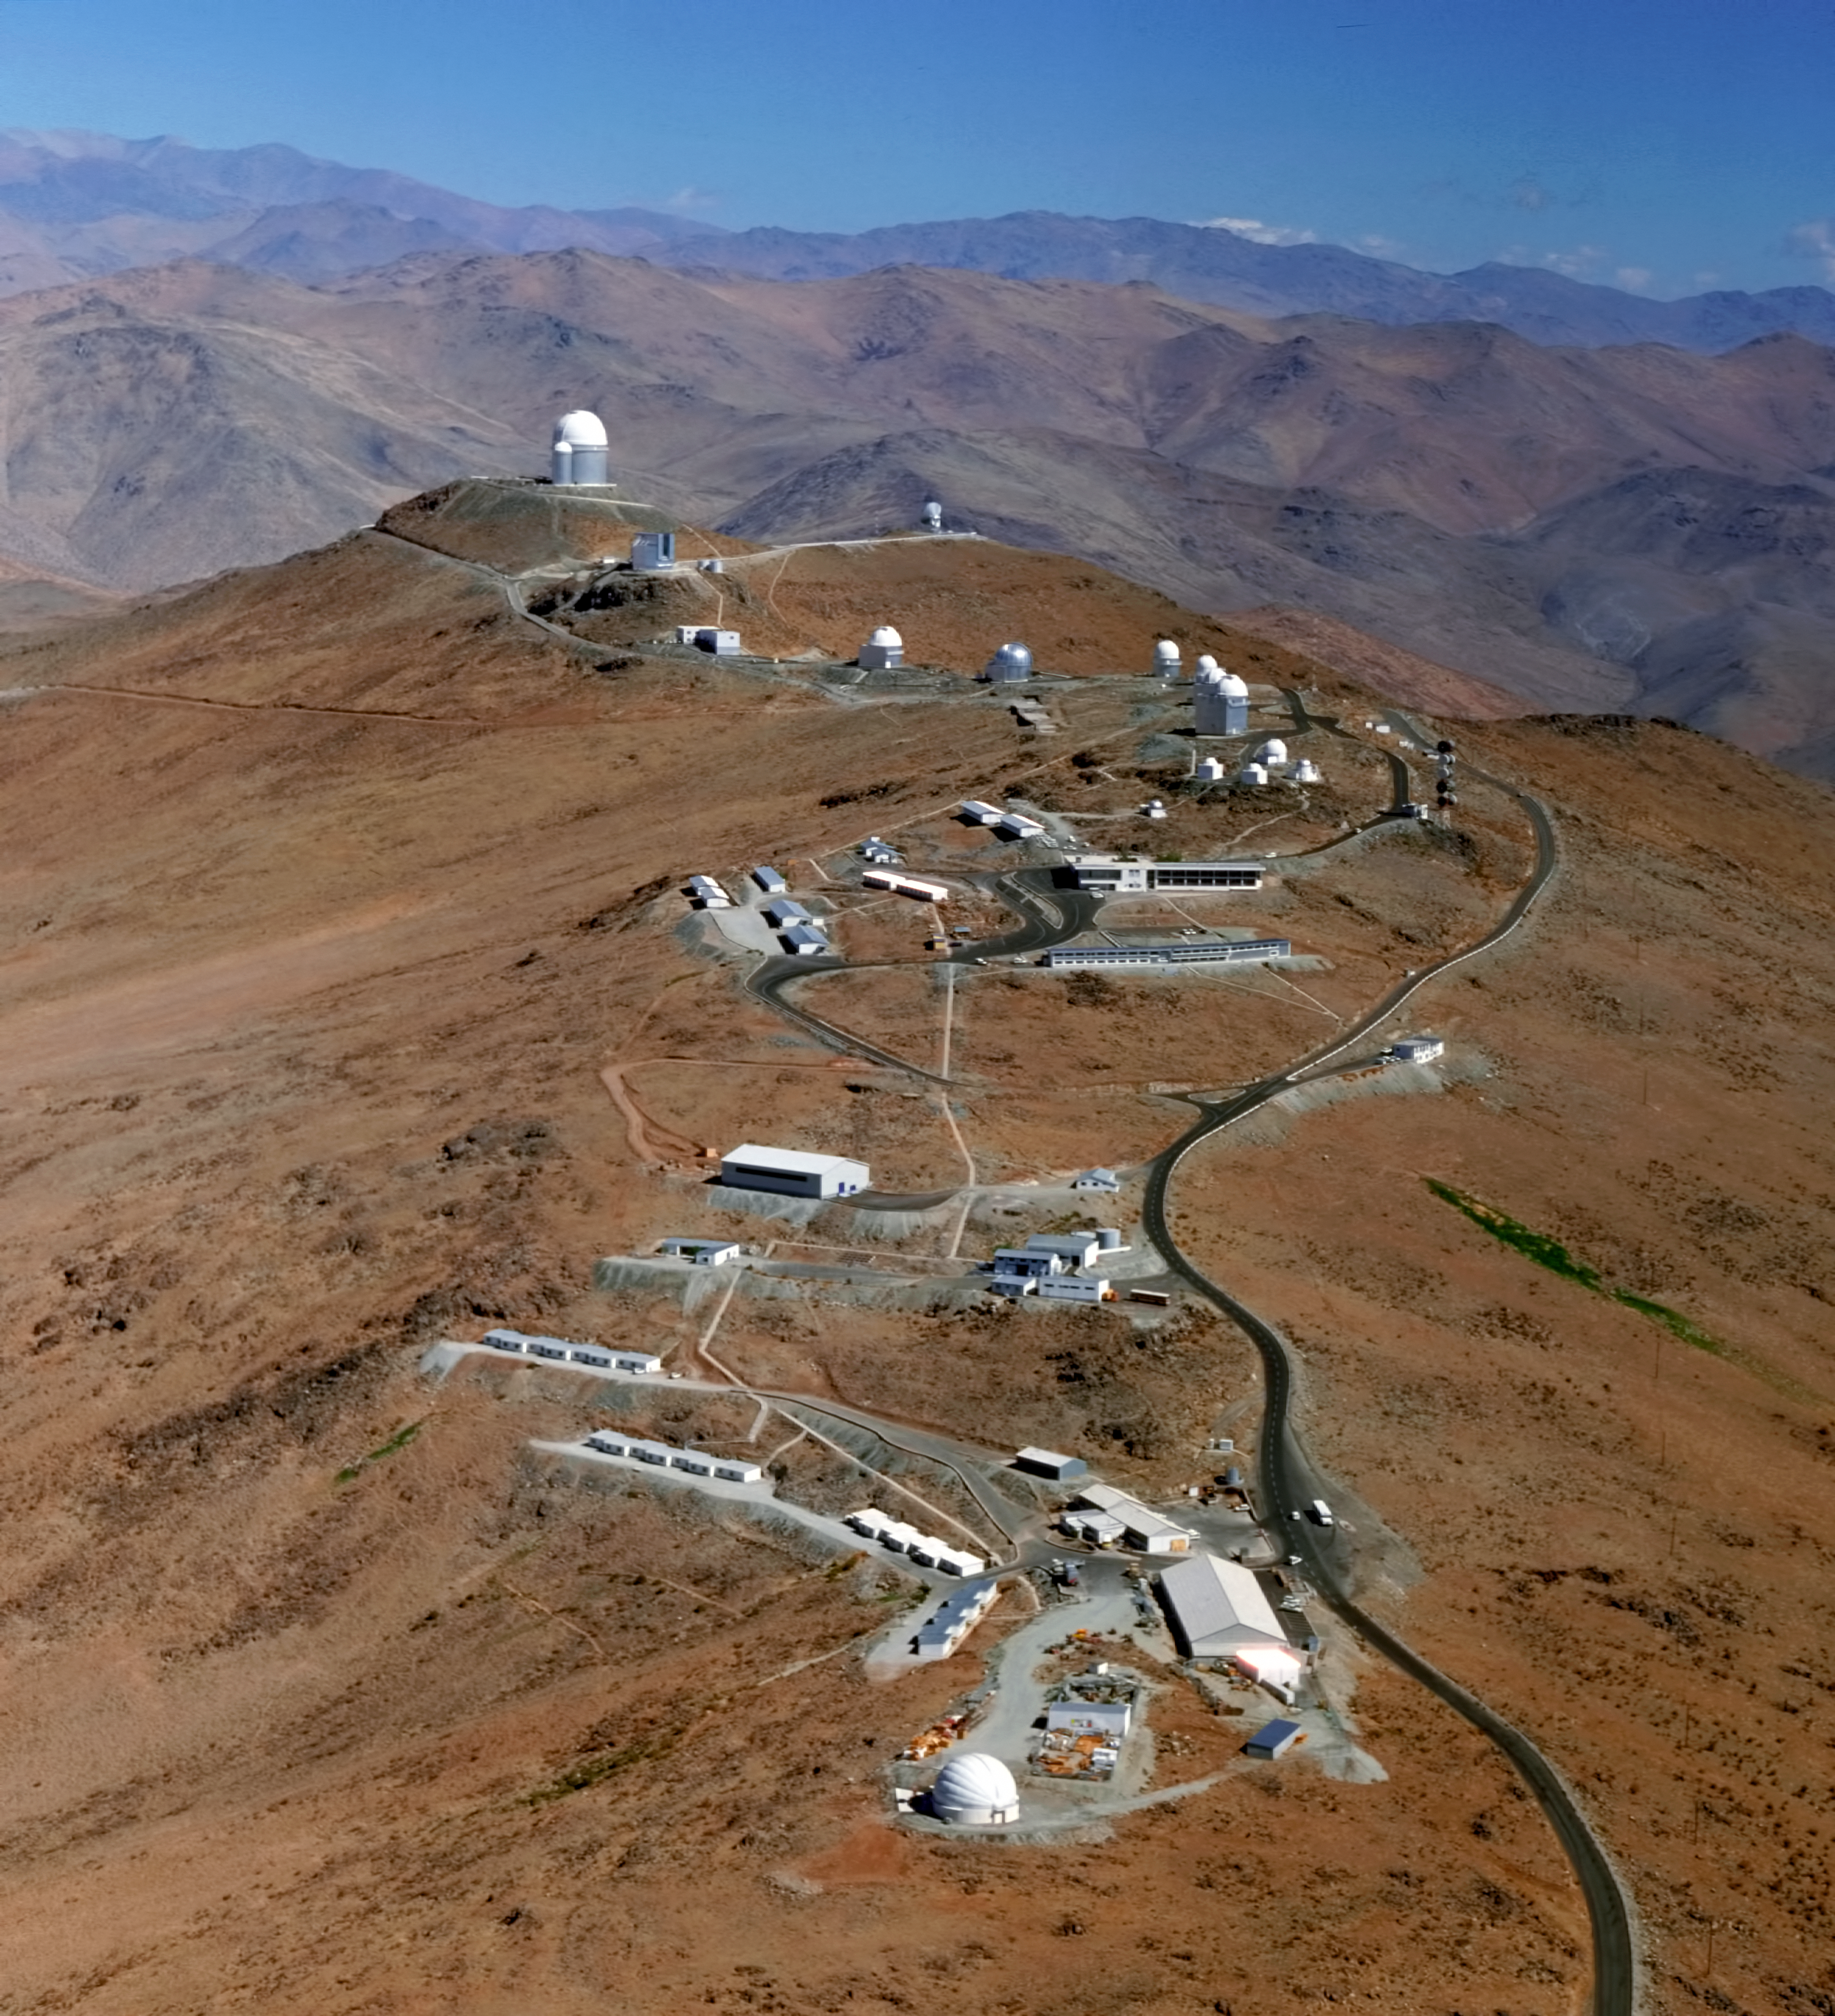

Aerial view of La Silla Observatory

Aerial view of La Silla Observatory, ESO's original observing site. It is located at the outskirts of the Chilean Atacama Desert, 600 km north of Santiago de Chile and at an altitude of 2400 metres.

Credit: ESO